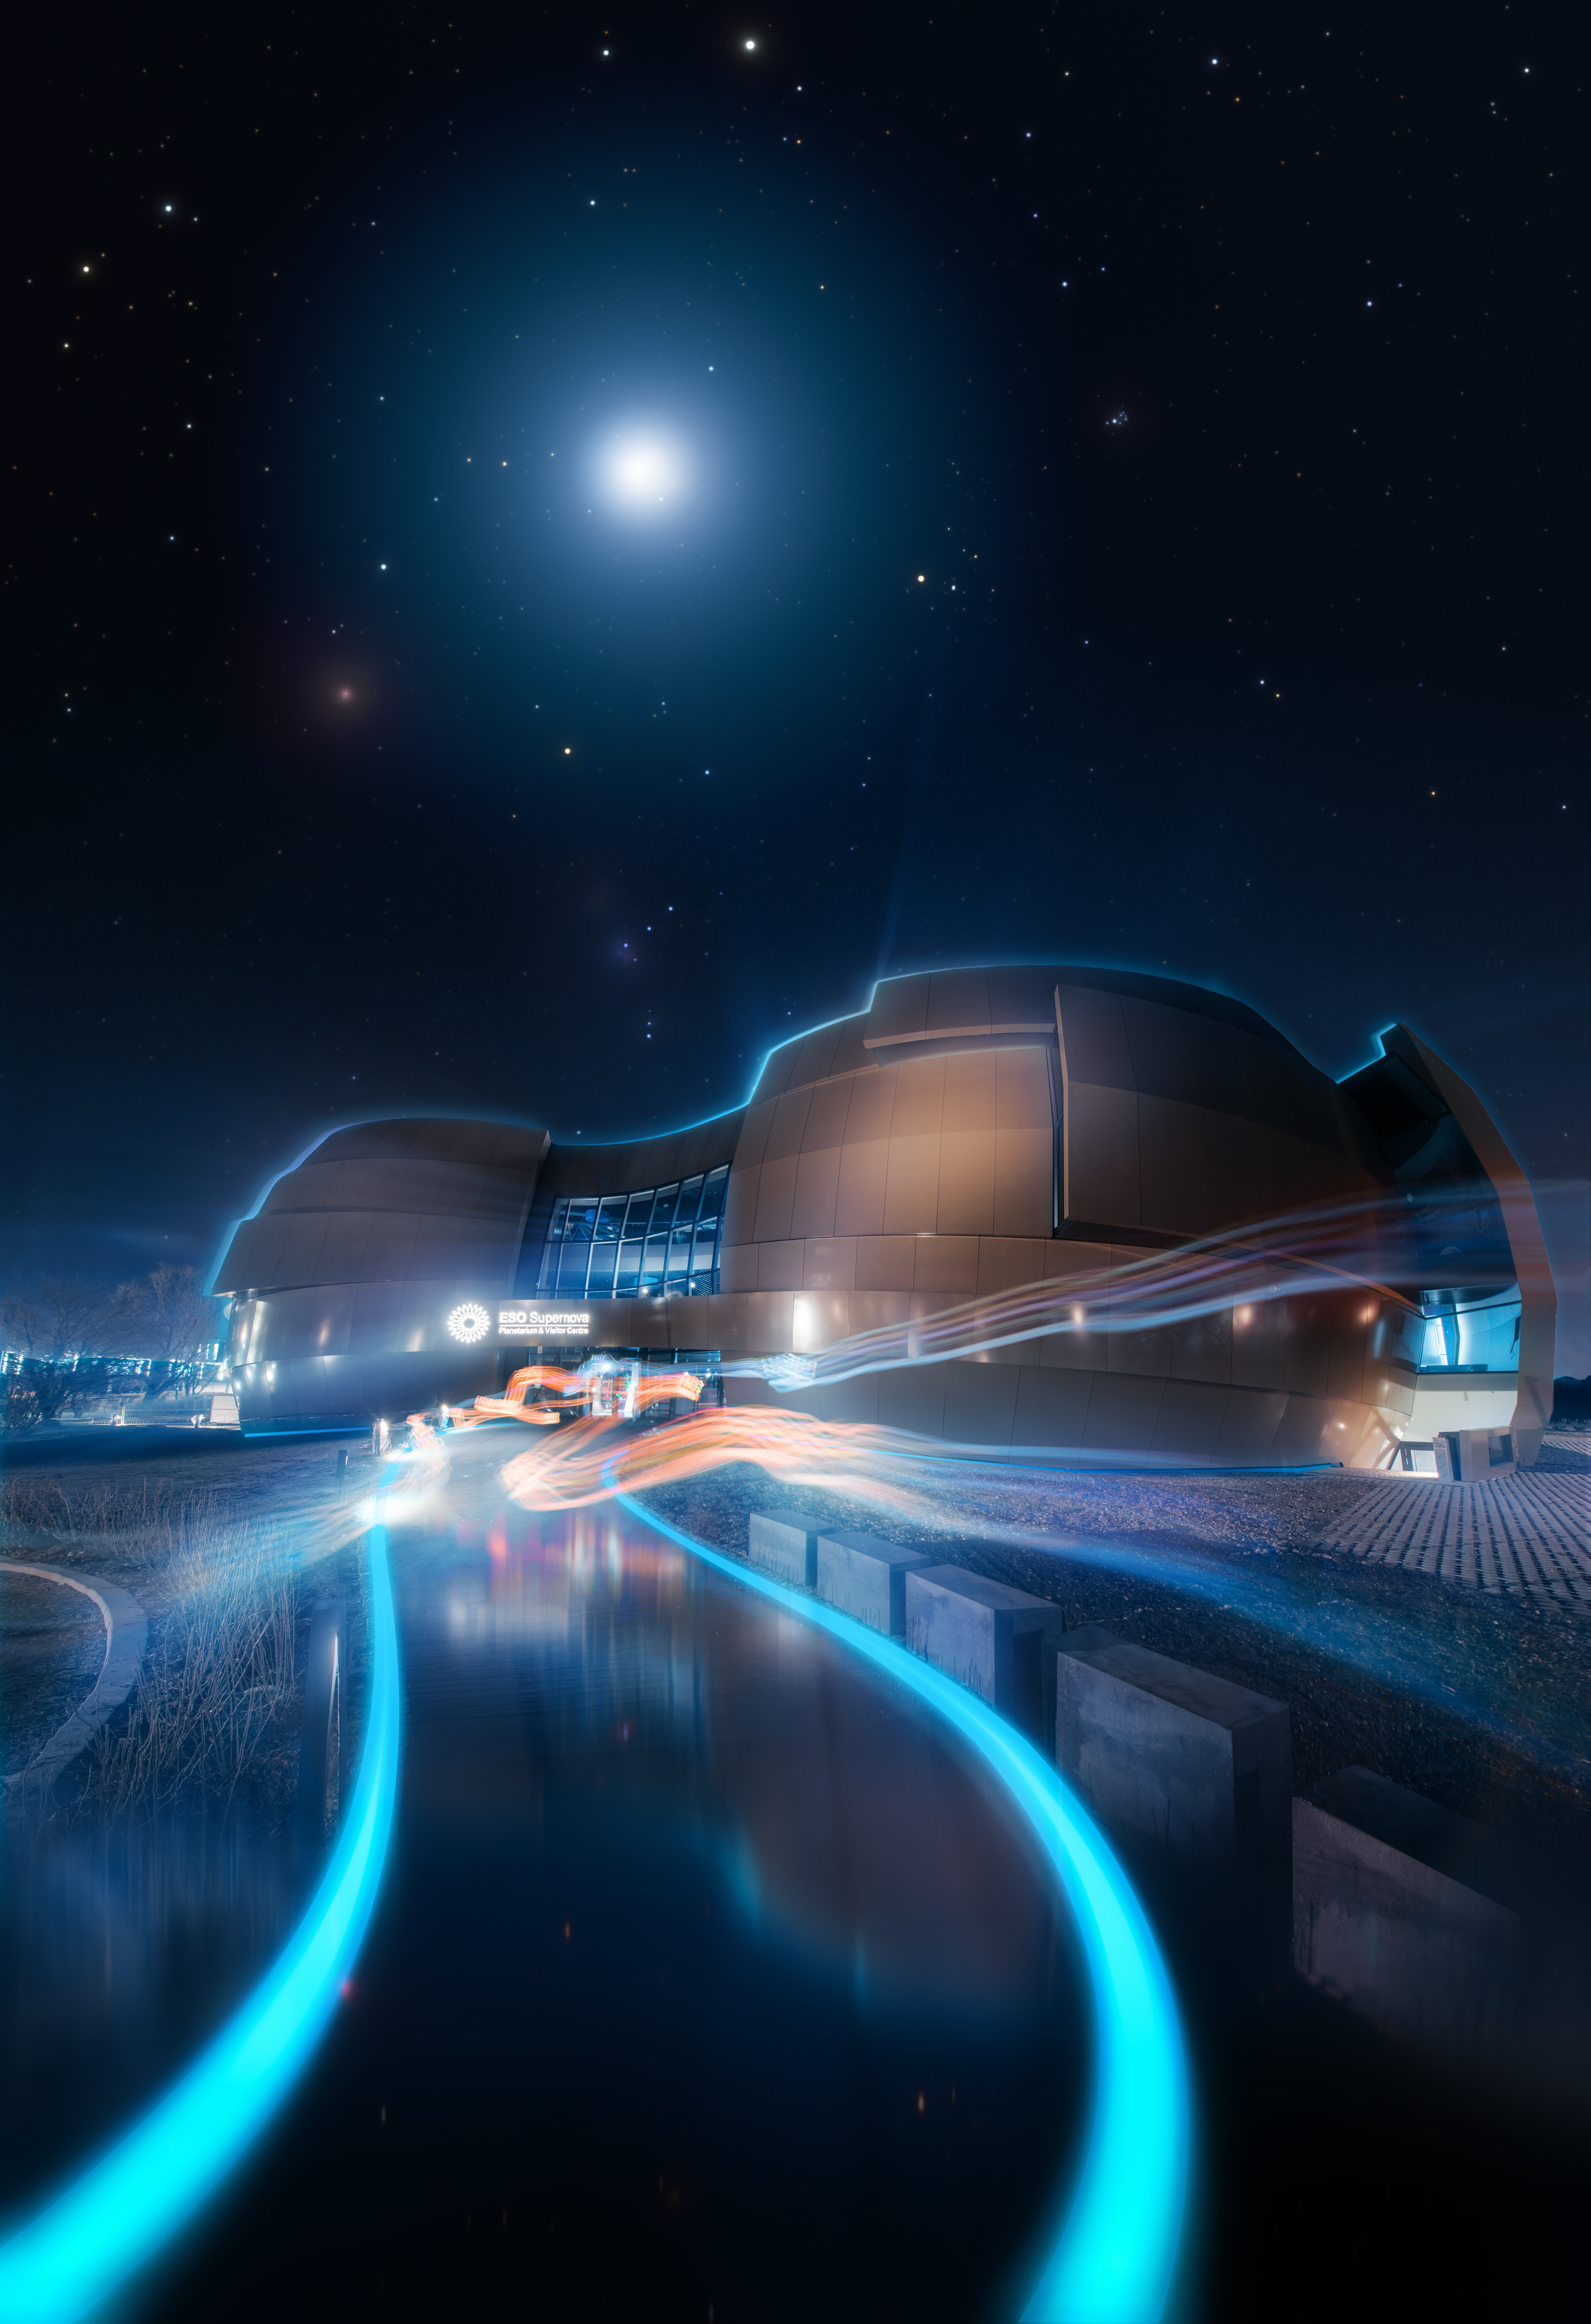

ESO Supernova opening poster

Opening poster for the ESO Supernova Planetarium & Visitor Centre, which will open in April 2018. Join us at Garching-Forschungzentrum to explore the Universe from here on Earth!

Credit: ESO